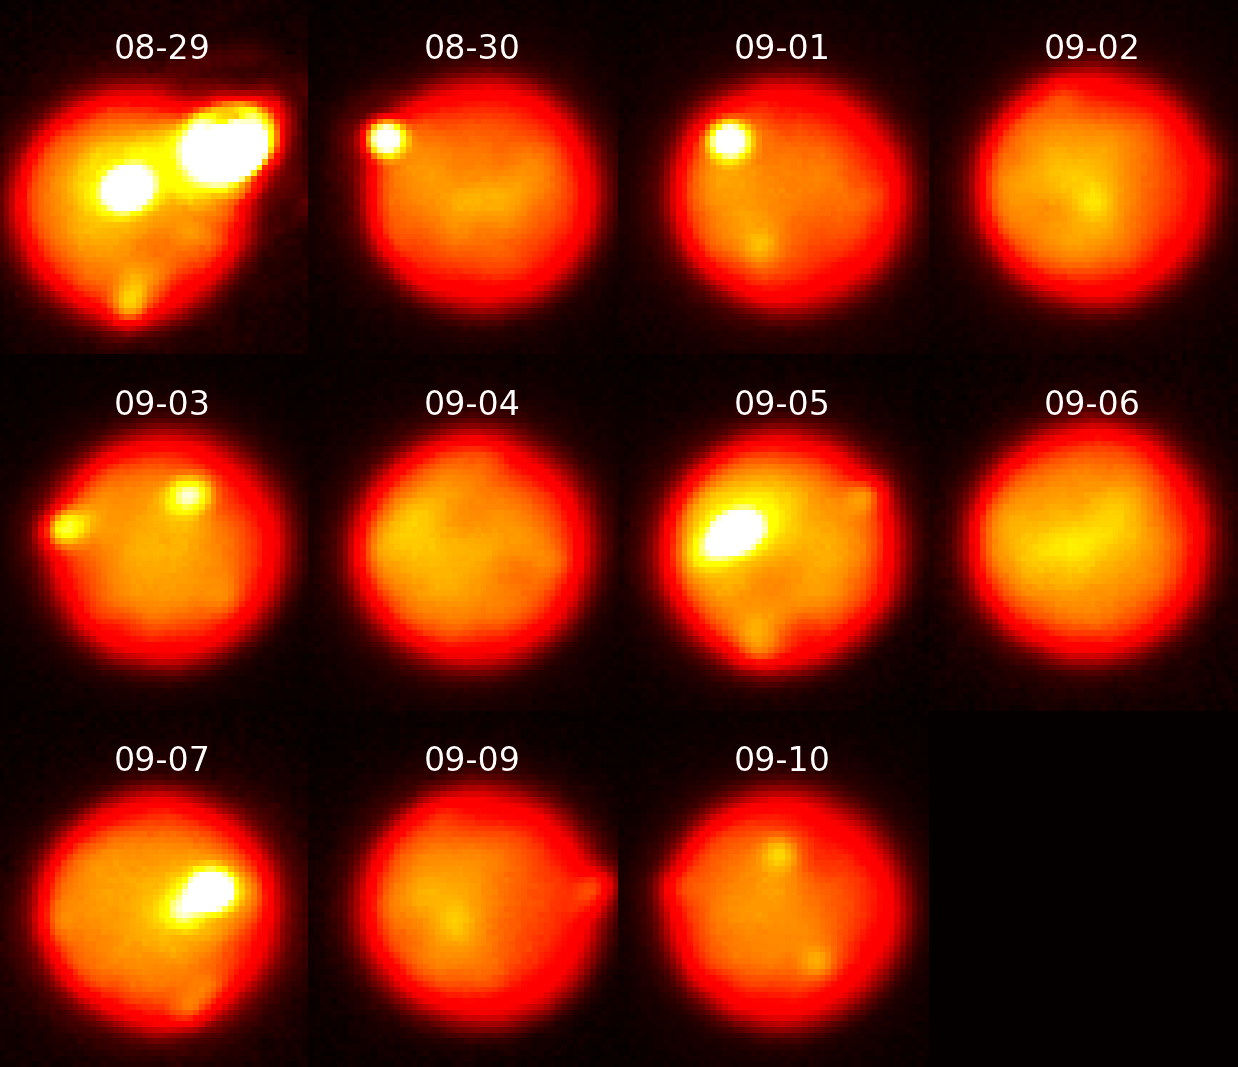

Extreme Volcanism: Image Captures one of the Brightest Volcanoes Ever Seen in the Solar System

Images of Io taken in the near-infrared with adaptive optics at the Gemini North telescope tracking the evolution of the eruption as it decreased in intensity over 12 days. Due to Io’s rapid rotation, a different area of the surface is viewed on each night; the outburst is visible with diminishing brightness on August 29 & 30 and September 1, 3, & 10.

Credit: Katherine de Kleer/UC Berkeley/Gemini Observatory/AURA